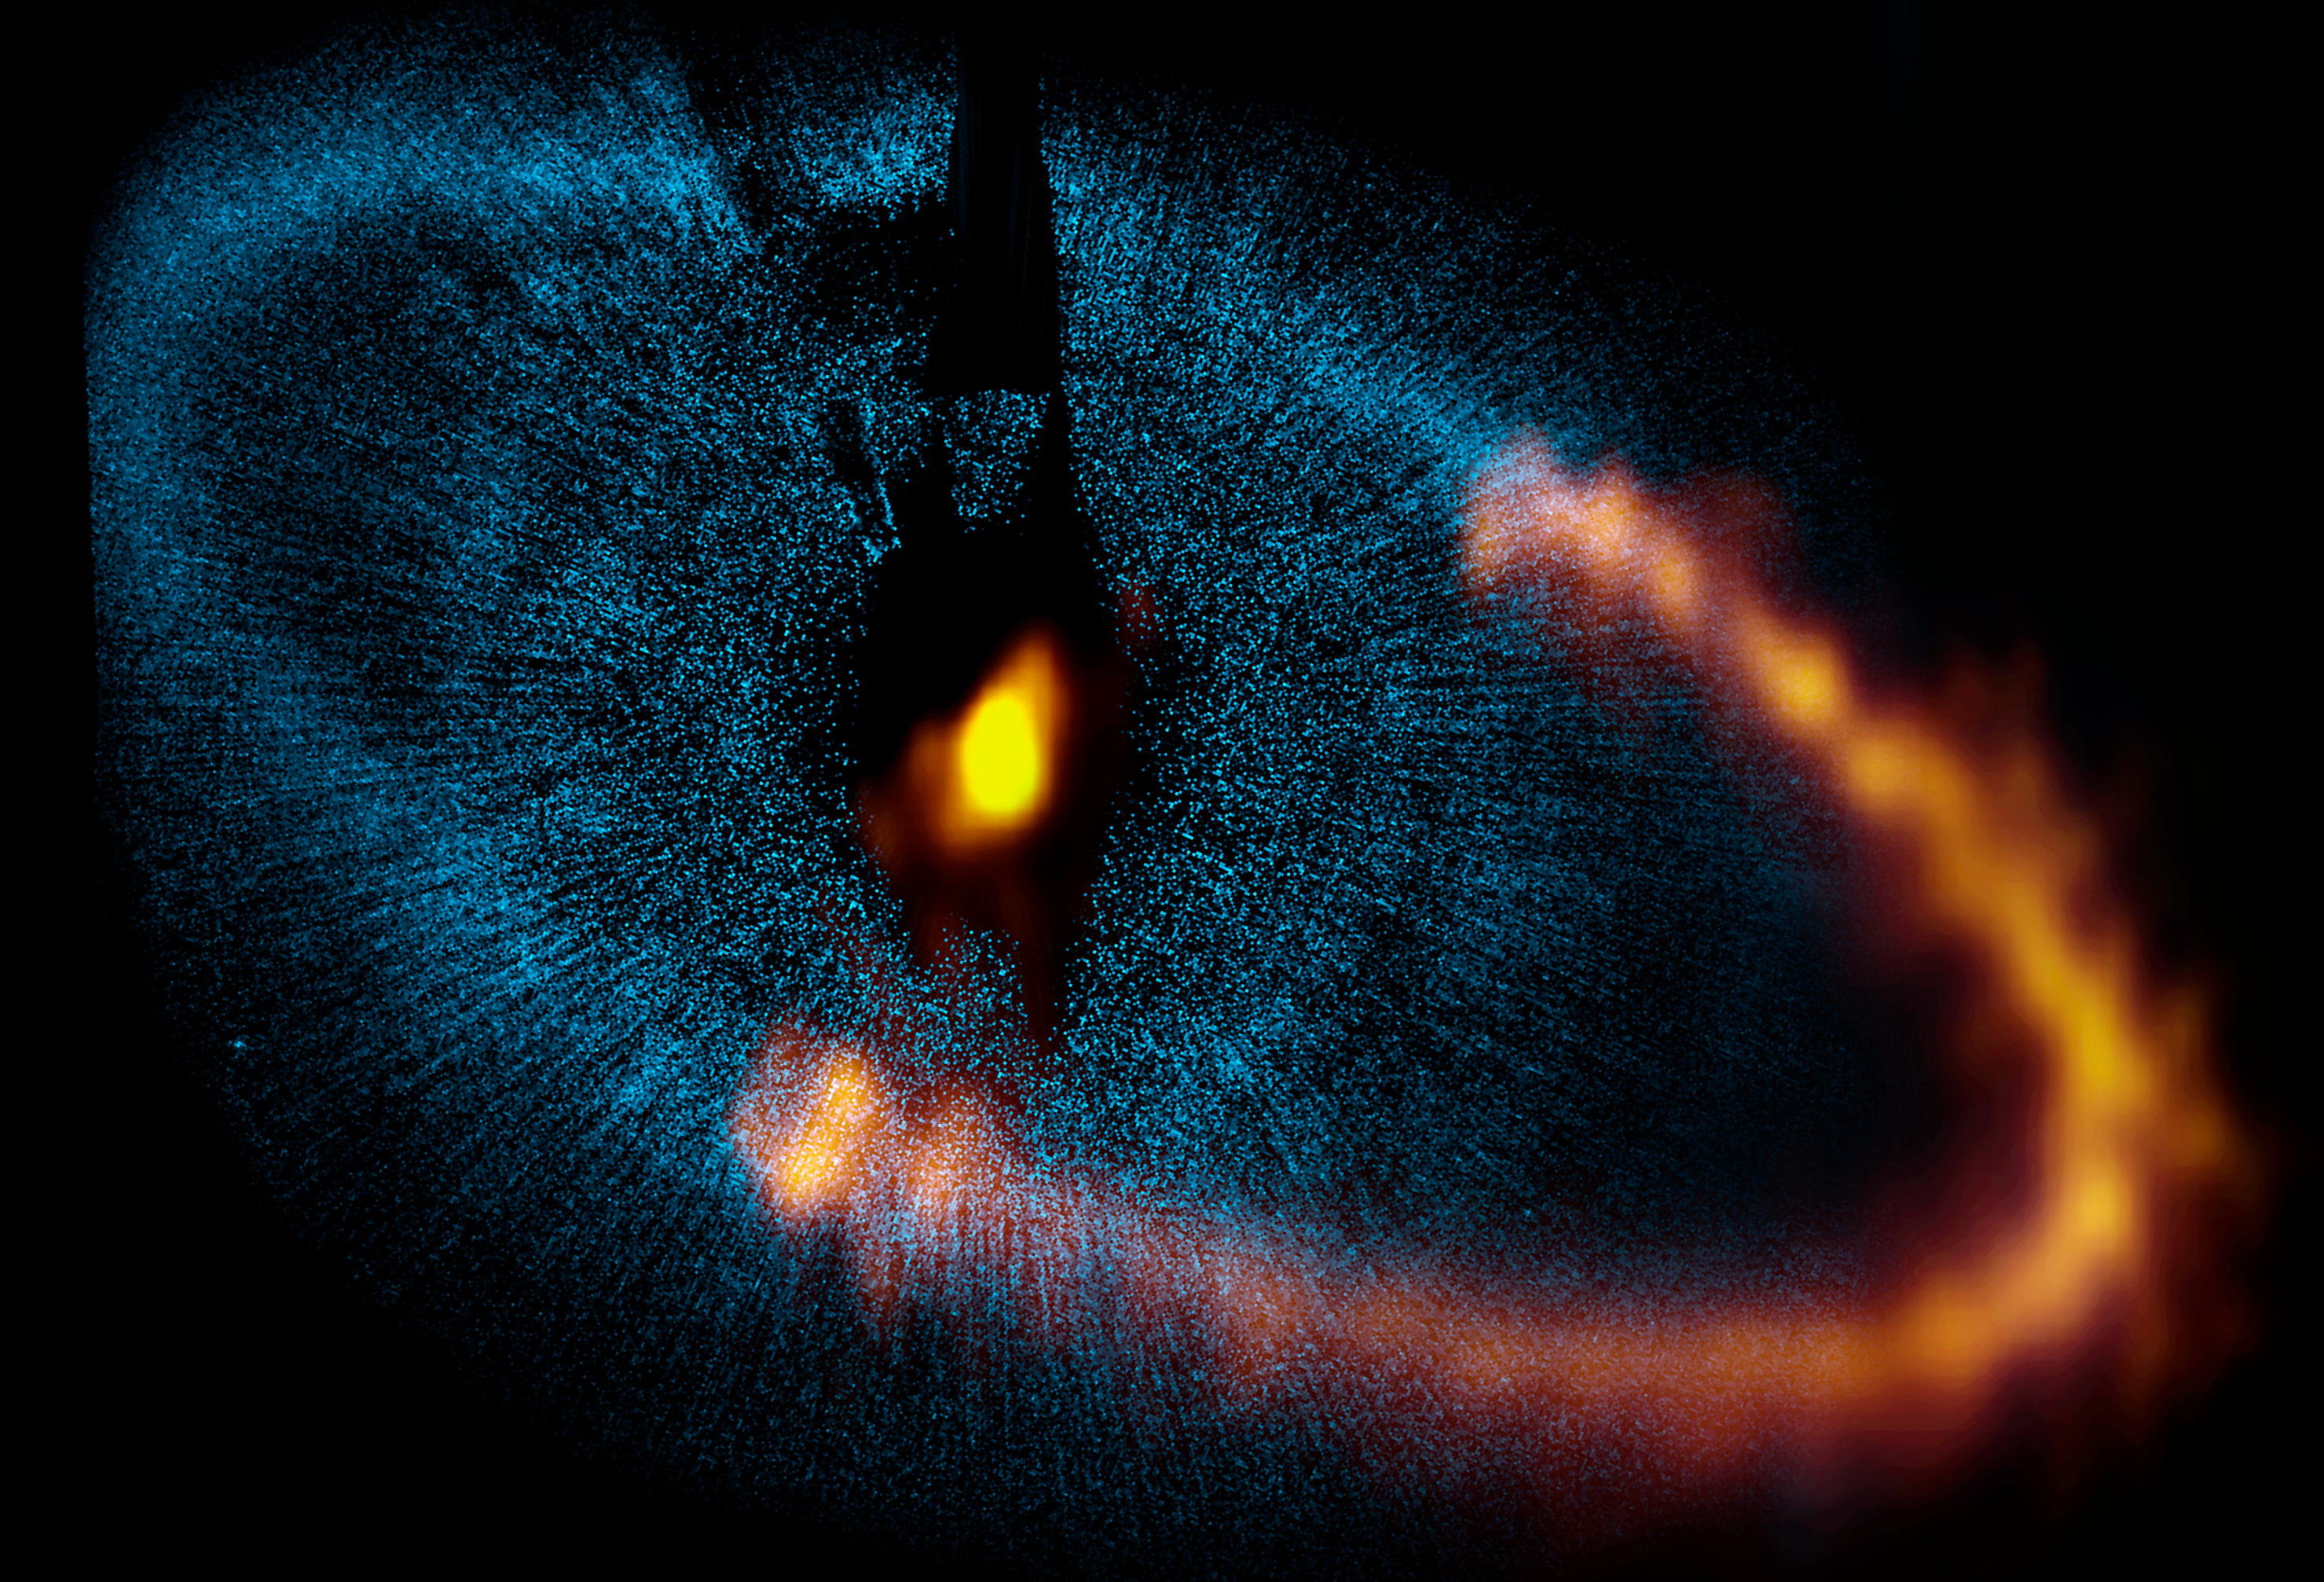

ALMA observes a ring around the bright star Fomalhaut

This view shows a new picture of the dust ring around the bright star Fomalhaut from the Atacama Large Millimeter/submillimeter Array (ALMA). The underlying blue picture shows an earlier picture obtained by the NASA/ESA Hubble Space Telescope. The new ALMA image has given astronomers a major breakthrough in understanding a nearby planetary system and provided valuable clues about how such systems form and evolve. Note that ALMA has so far only observed a part of the ring.

Credit: ALMA (ESO/NAOJ/NRAO). Visible light image: the NASA/ESA Hubble Space Telescope Acknowledgement: A.C. Boley (University of Florida, Sagan Fellow), M.J. Payne, E.B. Ford, M. Shabran (University of Florida), S. Corder (North American ALMA Science Center, National Radio Astronomy Observatory), and W. Dent (ALMA, Chile), P. Kalas, J. Graham, E. Chiang, E. Kite (University of California, Berkeley), M. Clampin (NASA Goddard Space Flight Center), M. Fitzgerald (Lawrence Livermore National Laboratory), and K. Stapelfeldt and J. Krist (NASA Jet Propulsion Laboratory)